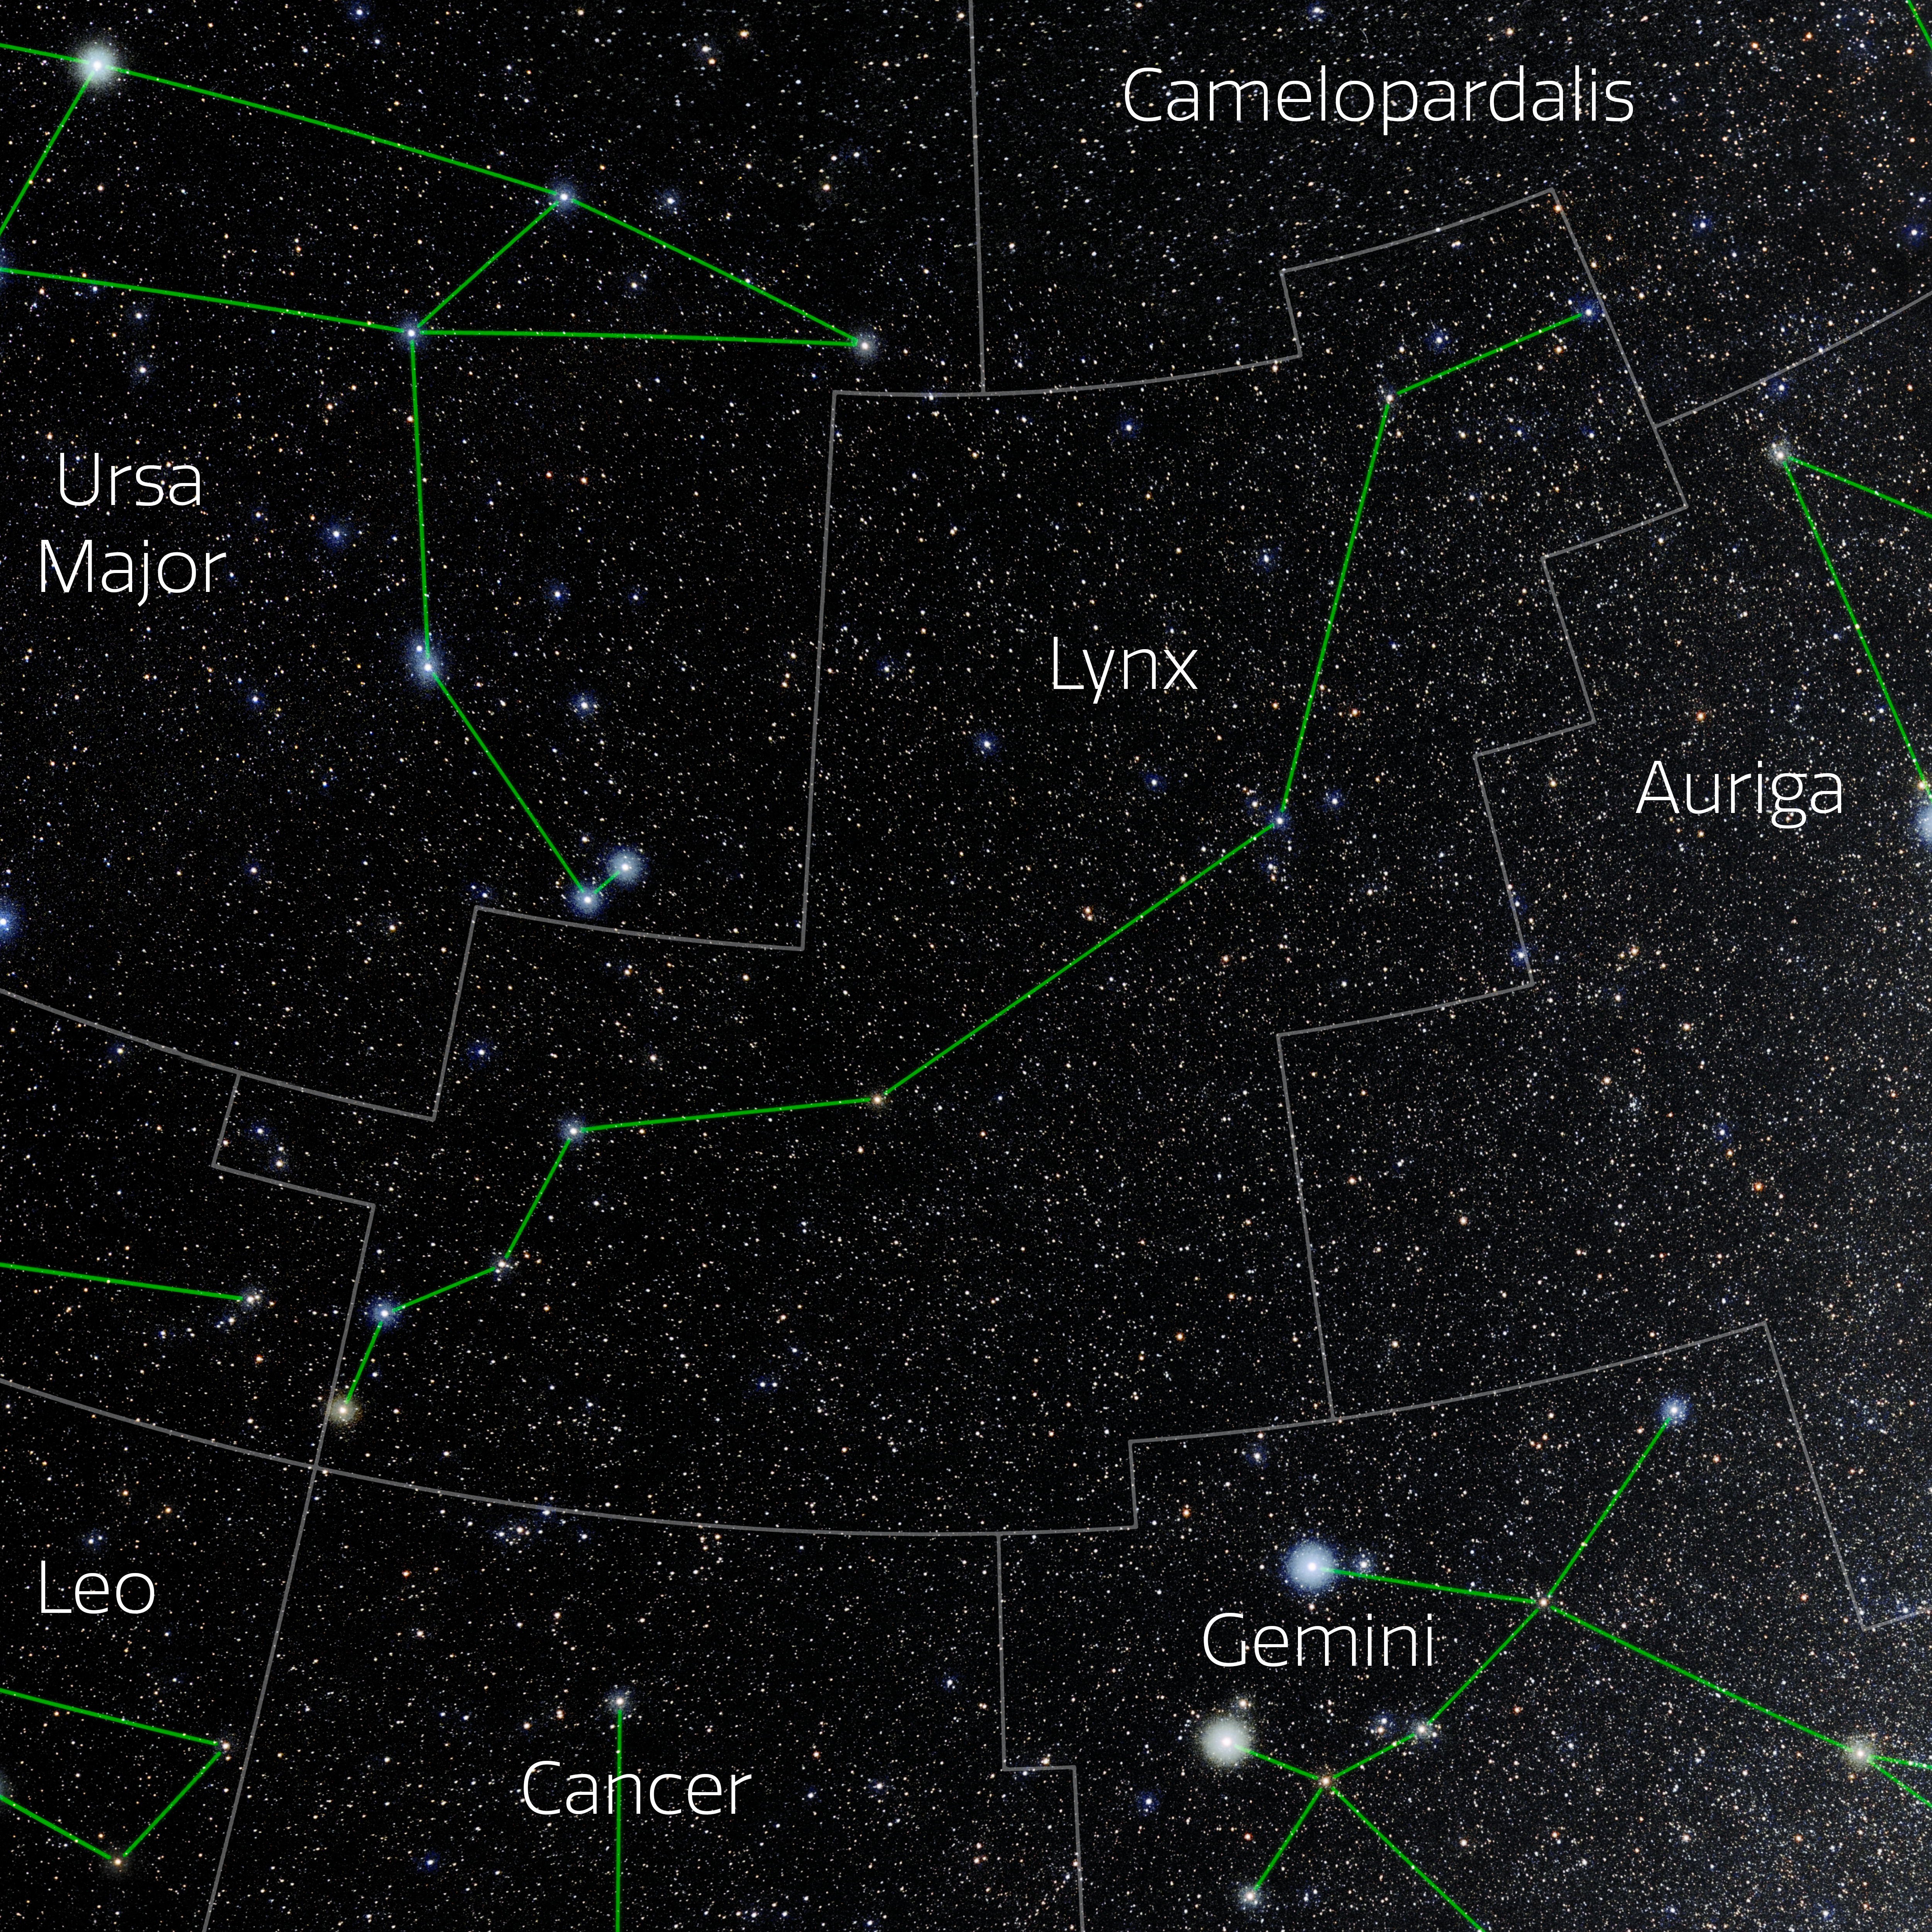

Lynx (Annotated)

Photo of the constellation Lynx with annotations from IAU and Sky & Telescope. Here is the non-annotated version.

Credit: E. Slawik/NOIRLab/NSF/AURA/M. Zamani